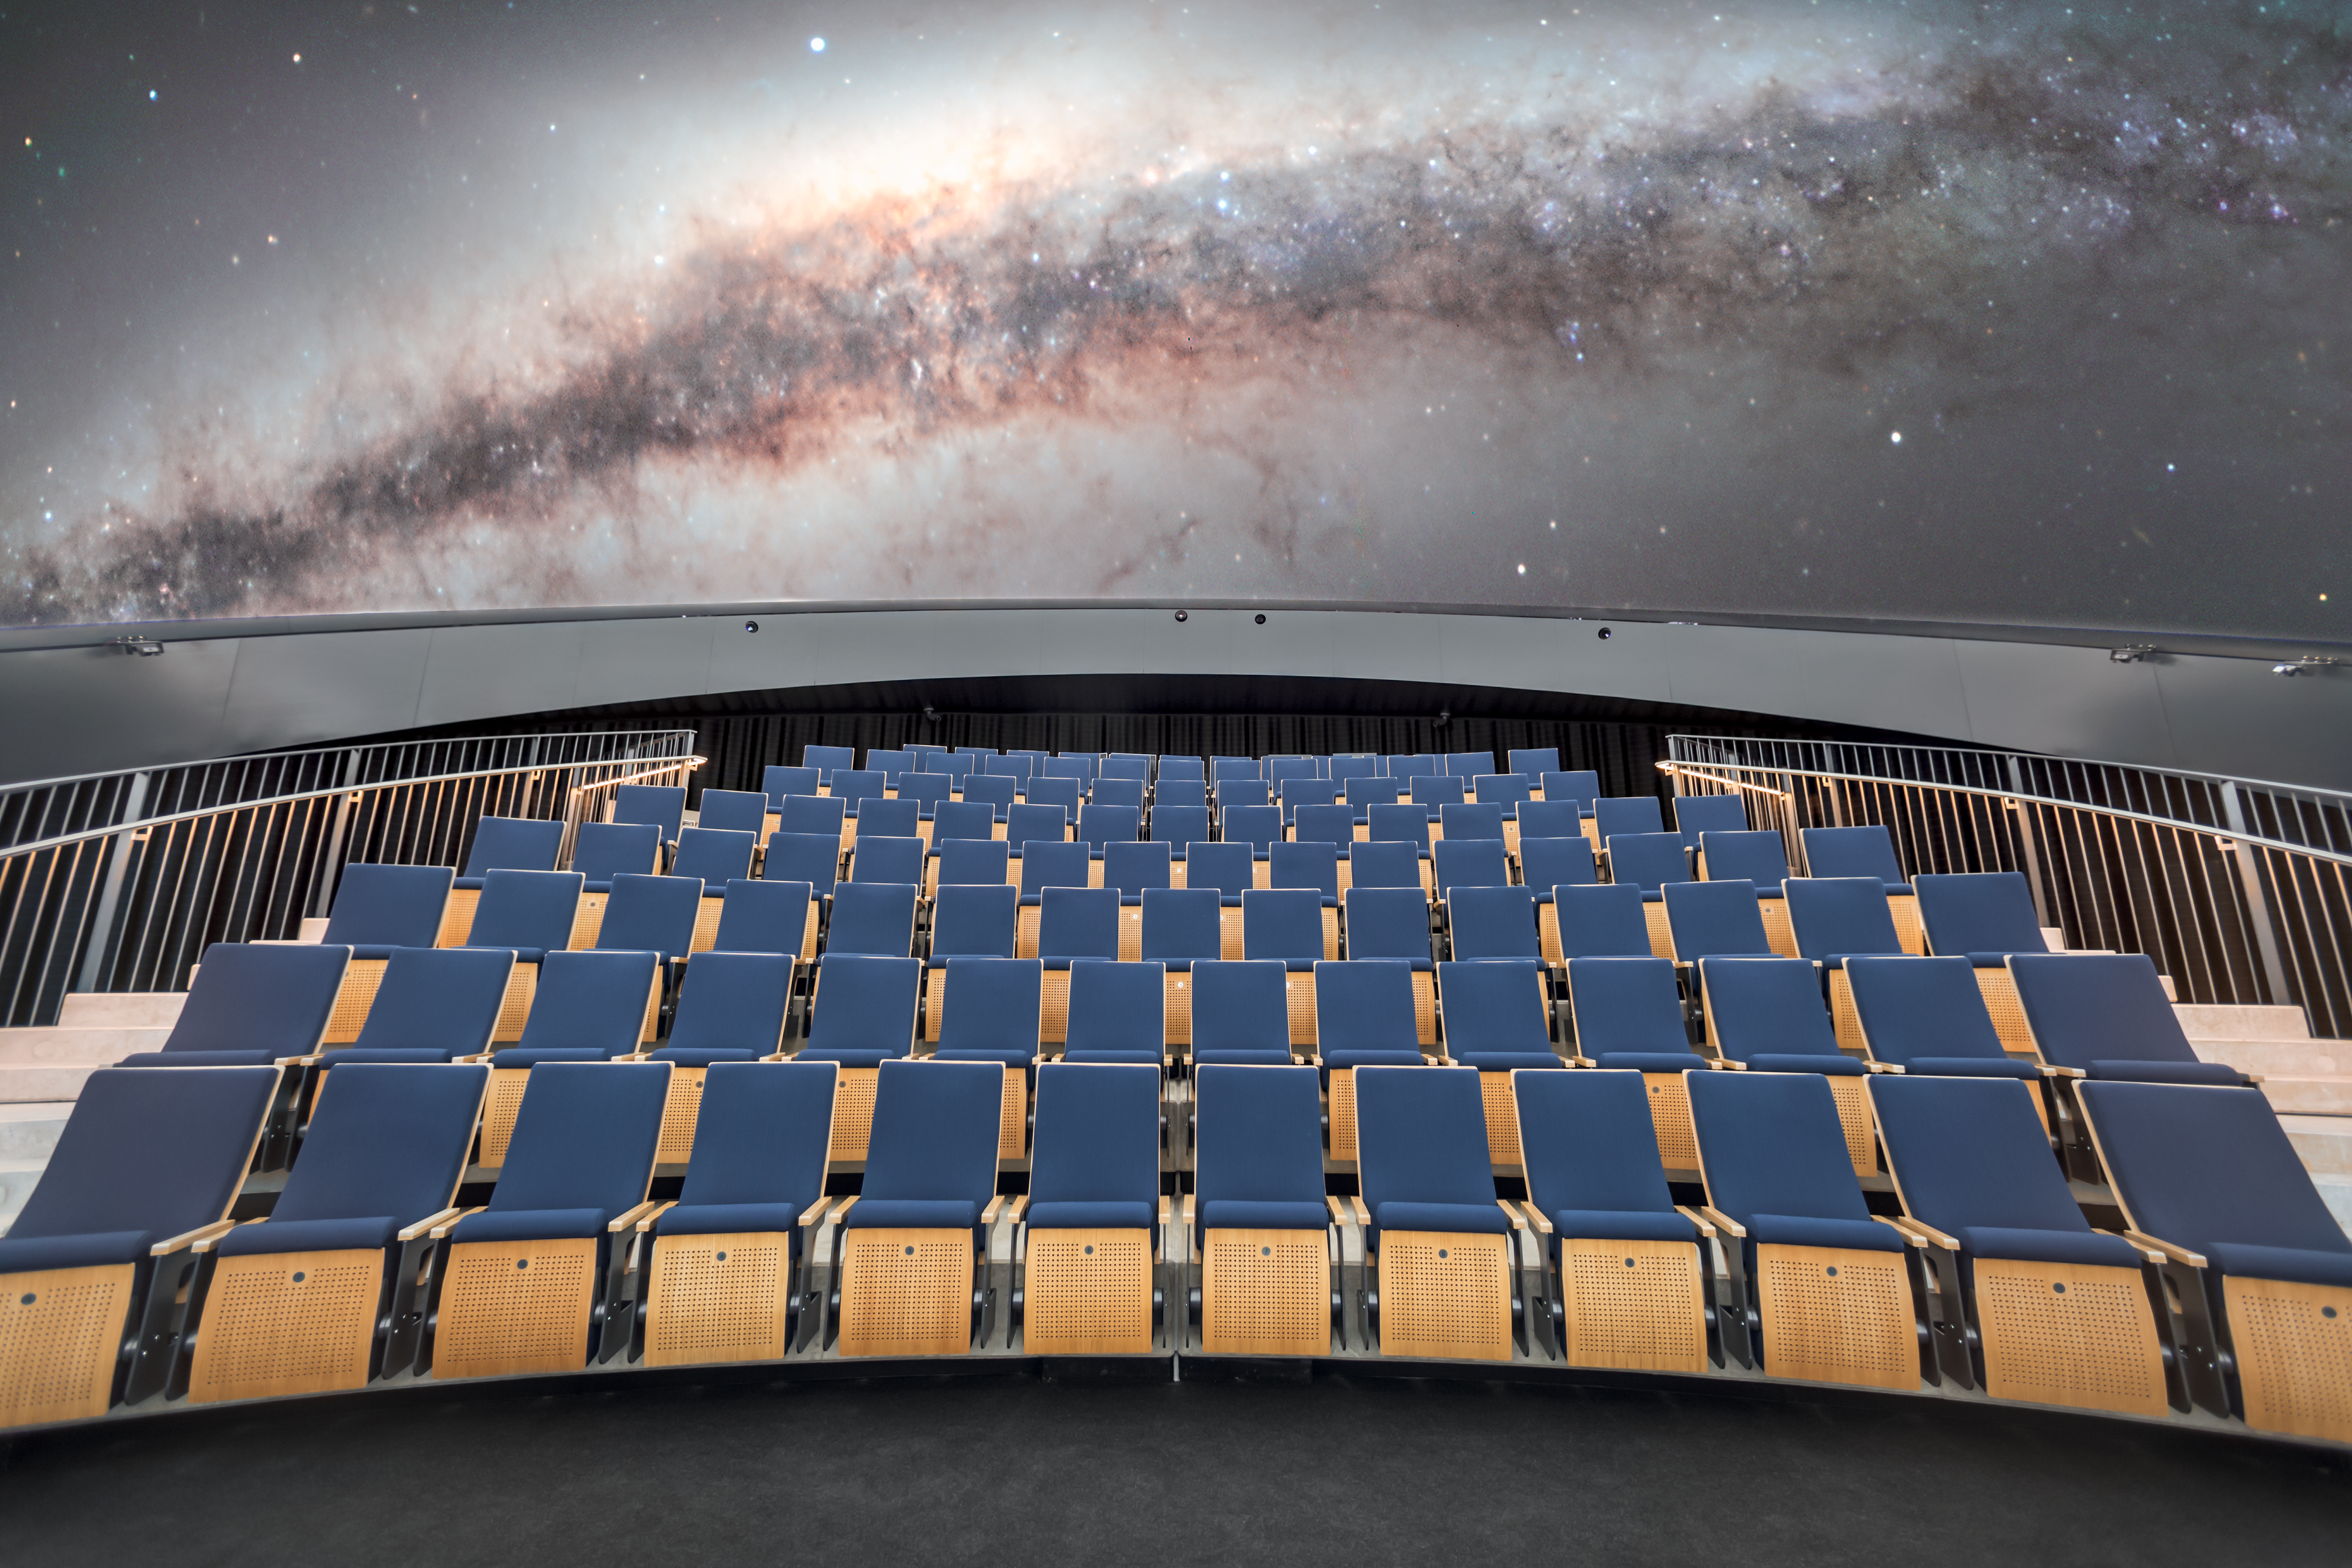

Star-studded seats

This image shows the seating arrangement in the ESO Supernova Planetarium & Visitor Centre's state-of-the-art digital planetarium. The dusty band of the Milky Way can be seen arching over the planetarium seats in breath-taking clarity.

The dome can seat up to 109 visitors, has an inclination of 25 degrees, and gives you the experience of not only watching a show, but also of being in the middle of the action in the Universe. This, combined with the most up-to-date programmes for our planetarium shows, creates a stunning experience that completely immerses you in space.

Credit: ESO/P. Horálek